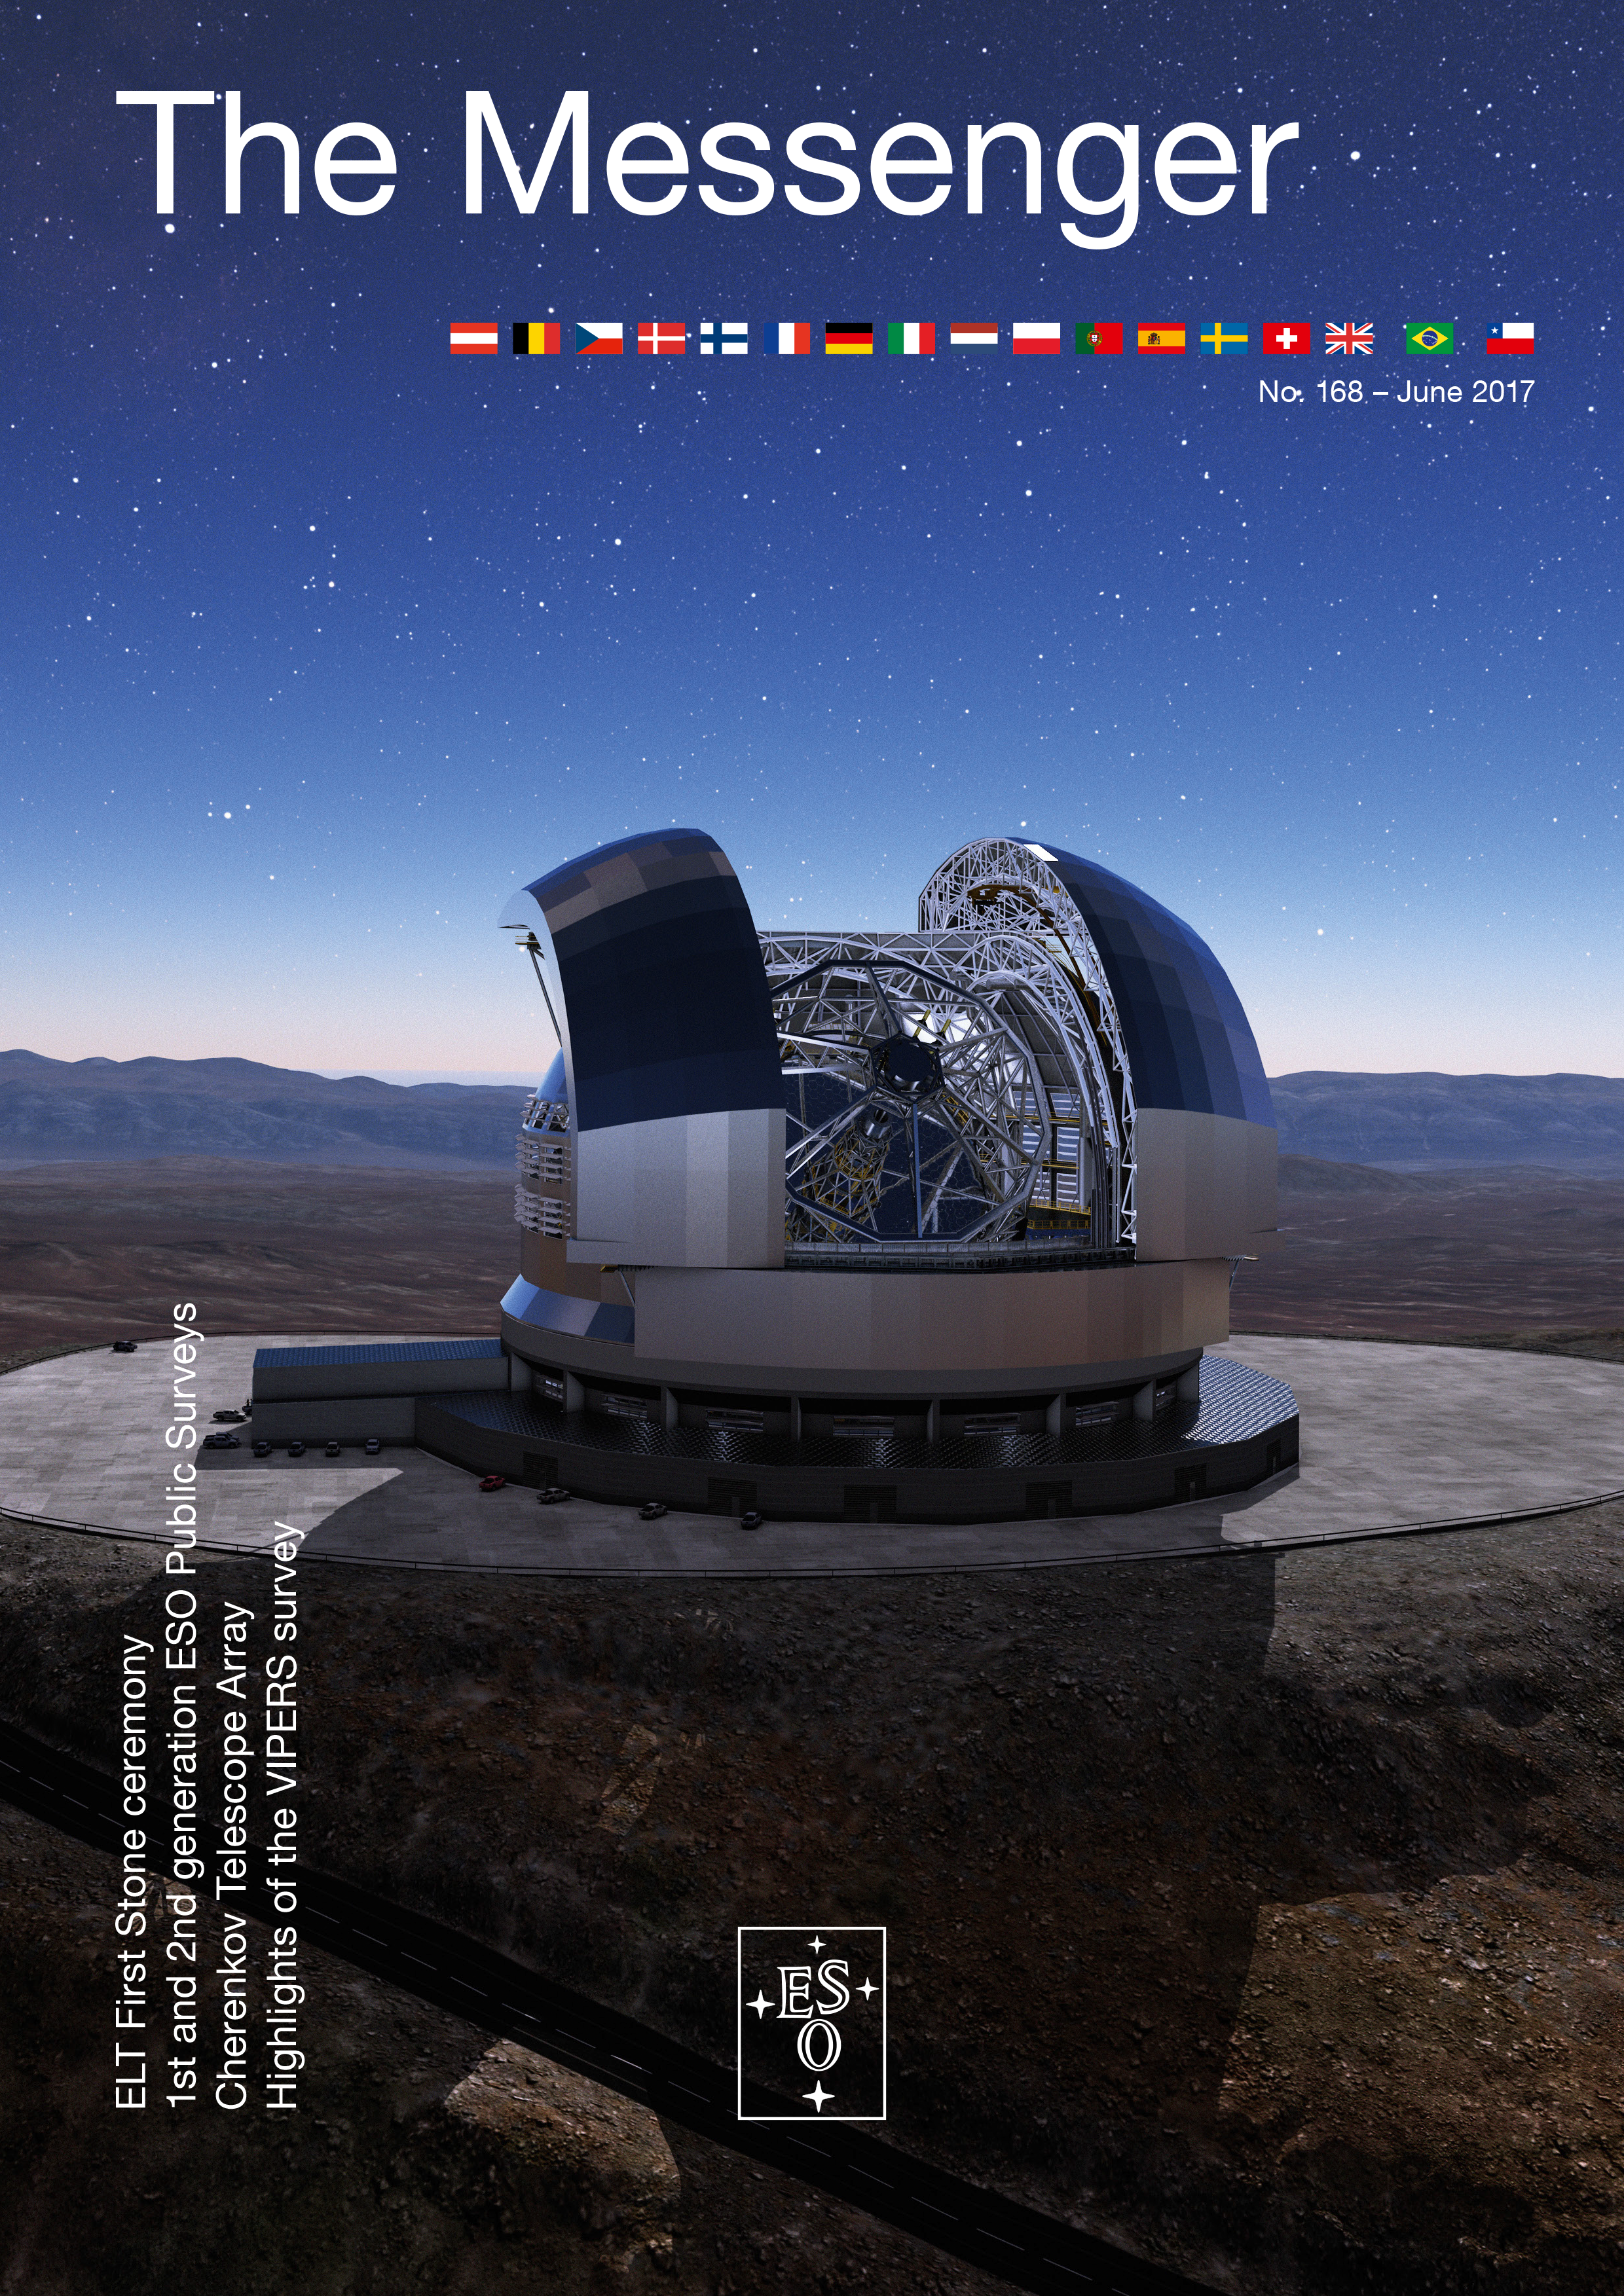

Cover of The Messenger No. 168

Cover of The Messenger 168.

Credit: ESO